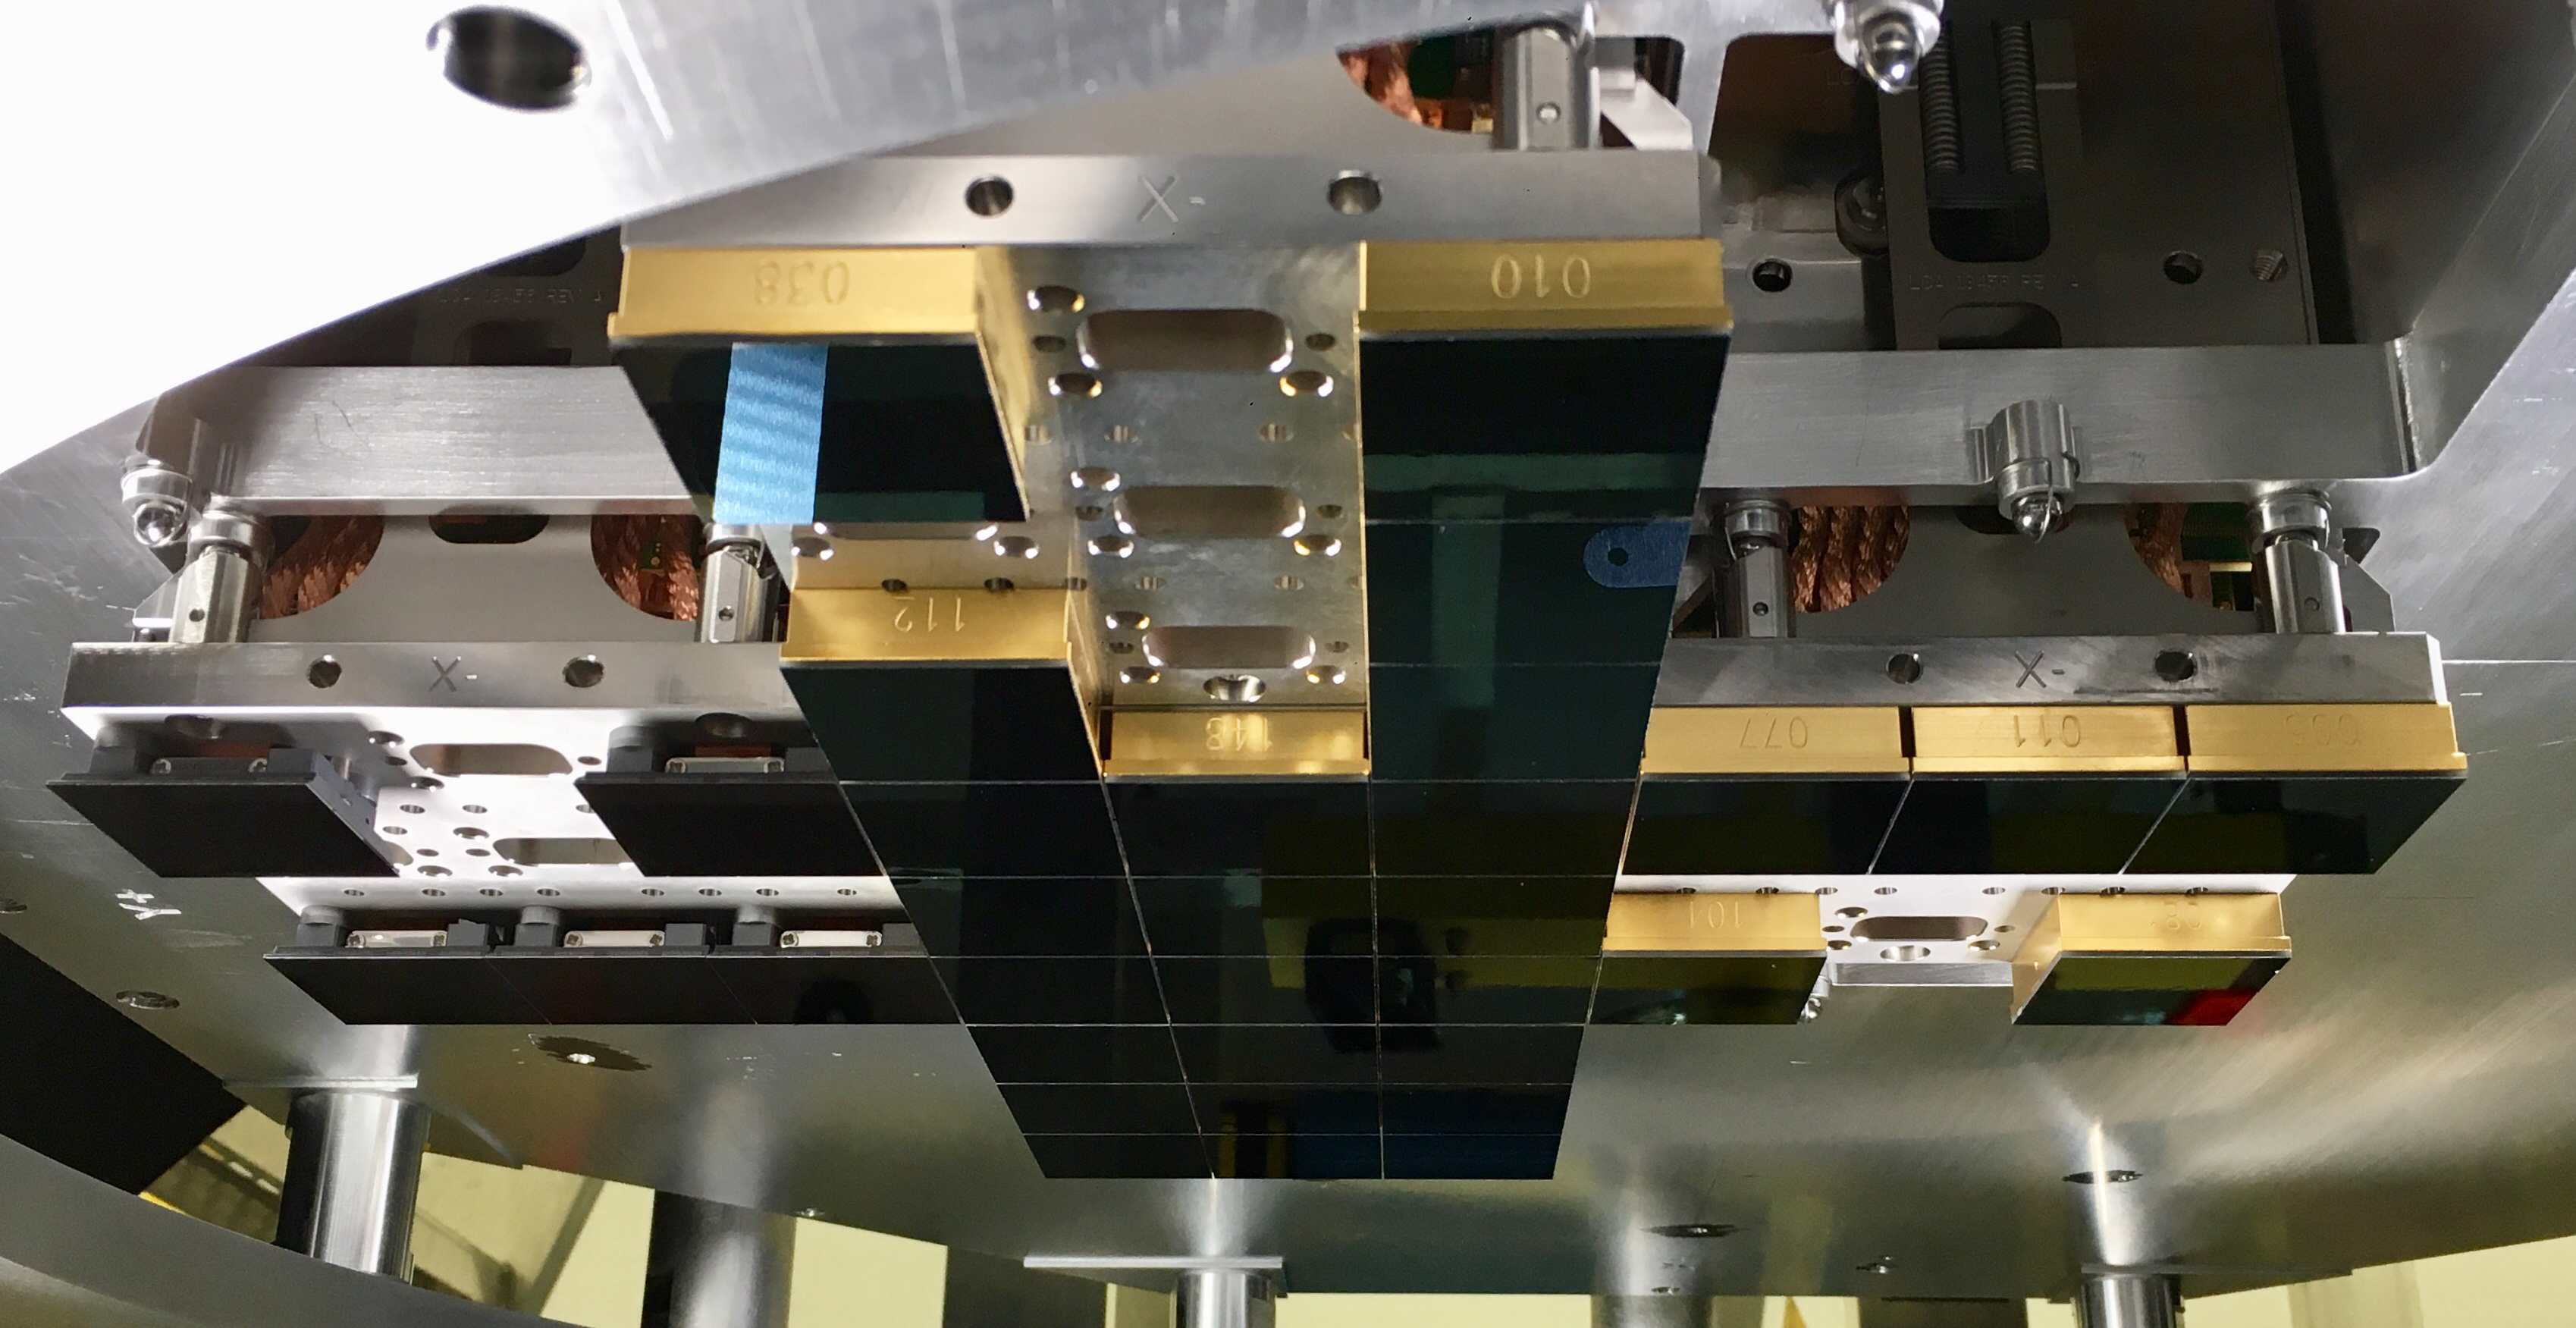

TMA Support installation

On February 3rd, 2020, the second of the two large supports for the Telescope Mount Assembly was successfully installed inside the dome using the 500-ton crane. Assembly of the TMA on the summit will continue over the next few months.

Credit: Rubin Observatory/NSF/AURA